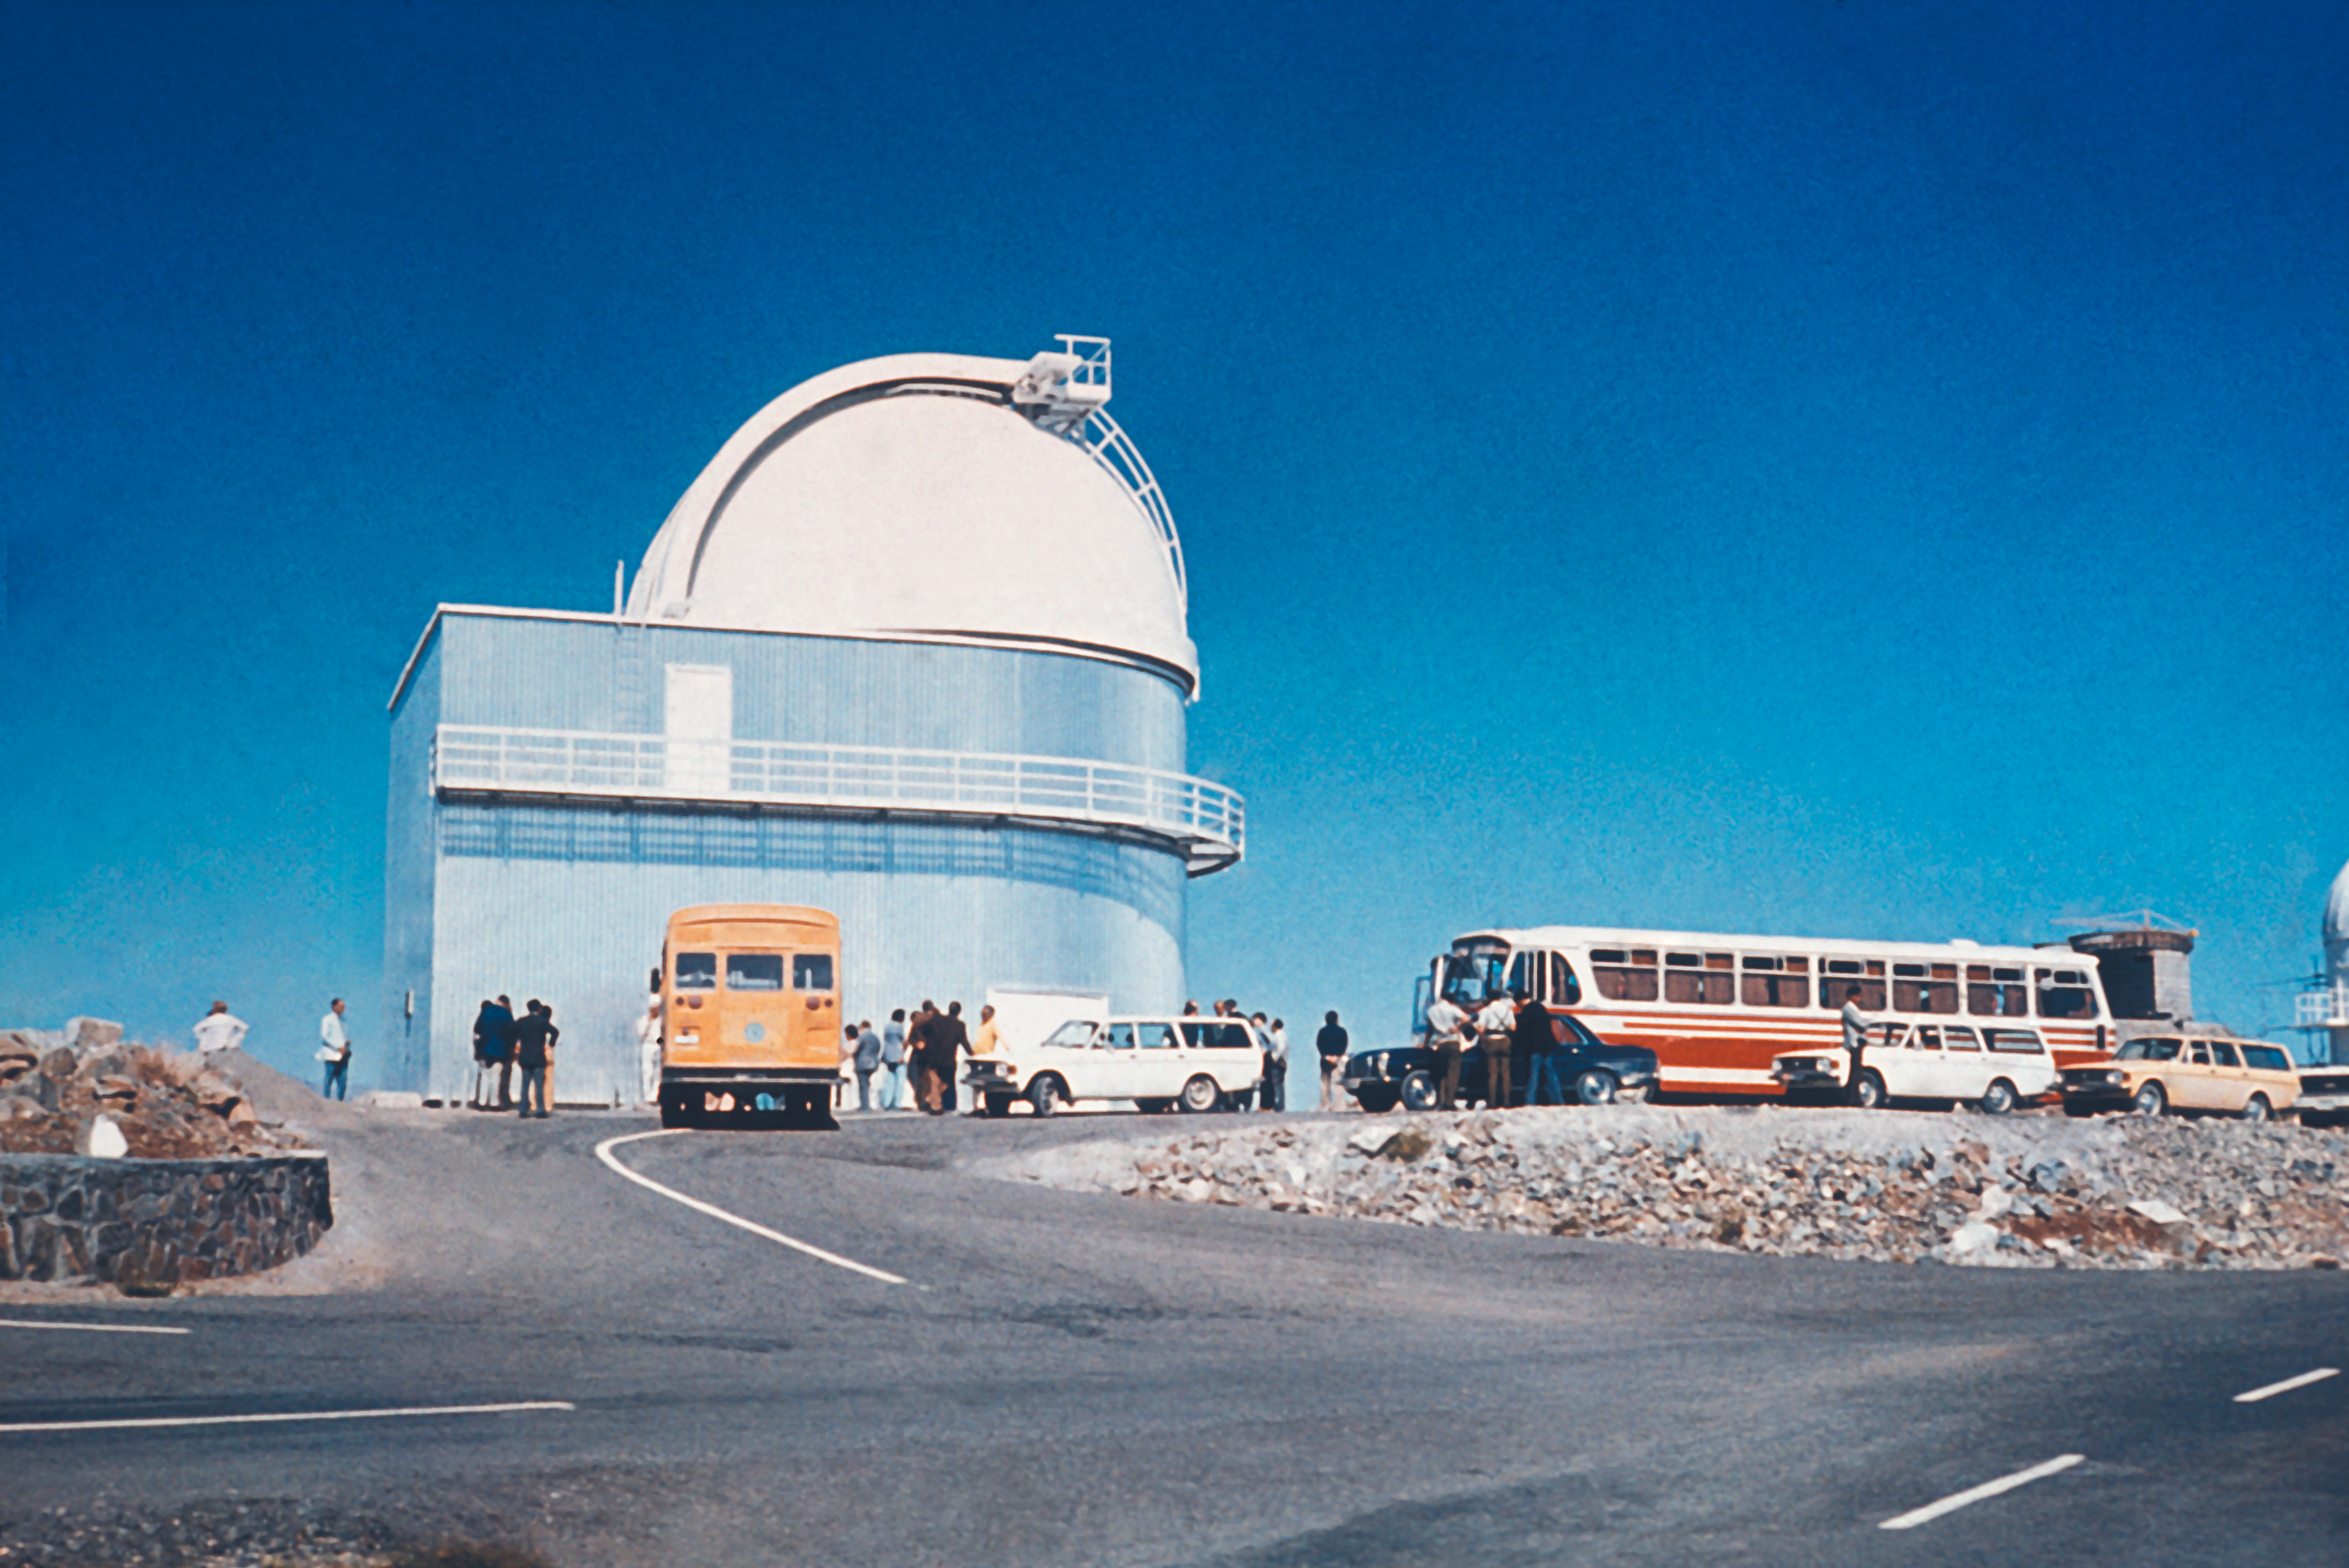

Visiting the ESO 1-metre Schmidt telescope

Visitors arriving at the ESO 1-metre Schmidt Telescope in the seventies.

Credit: ESO